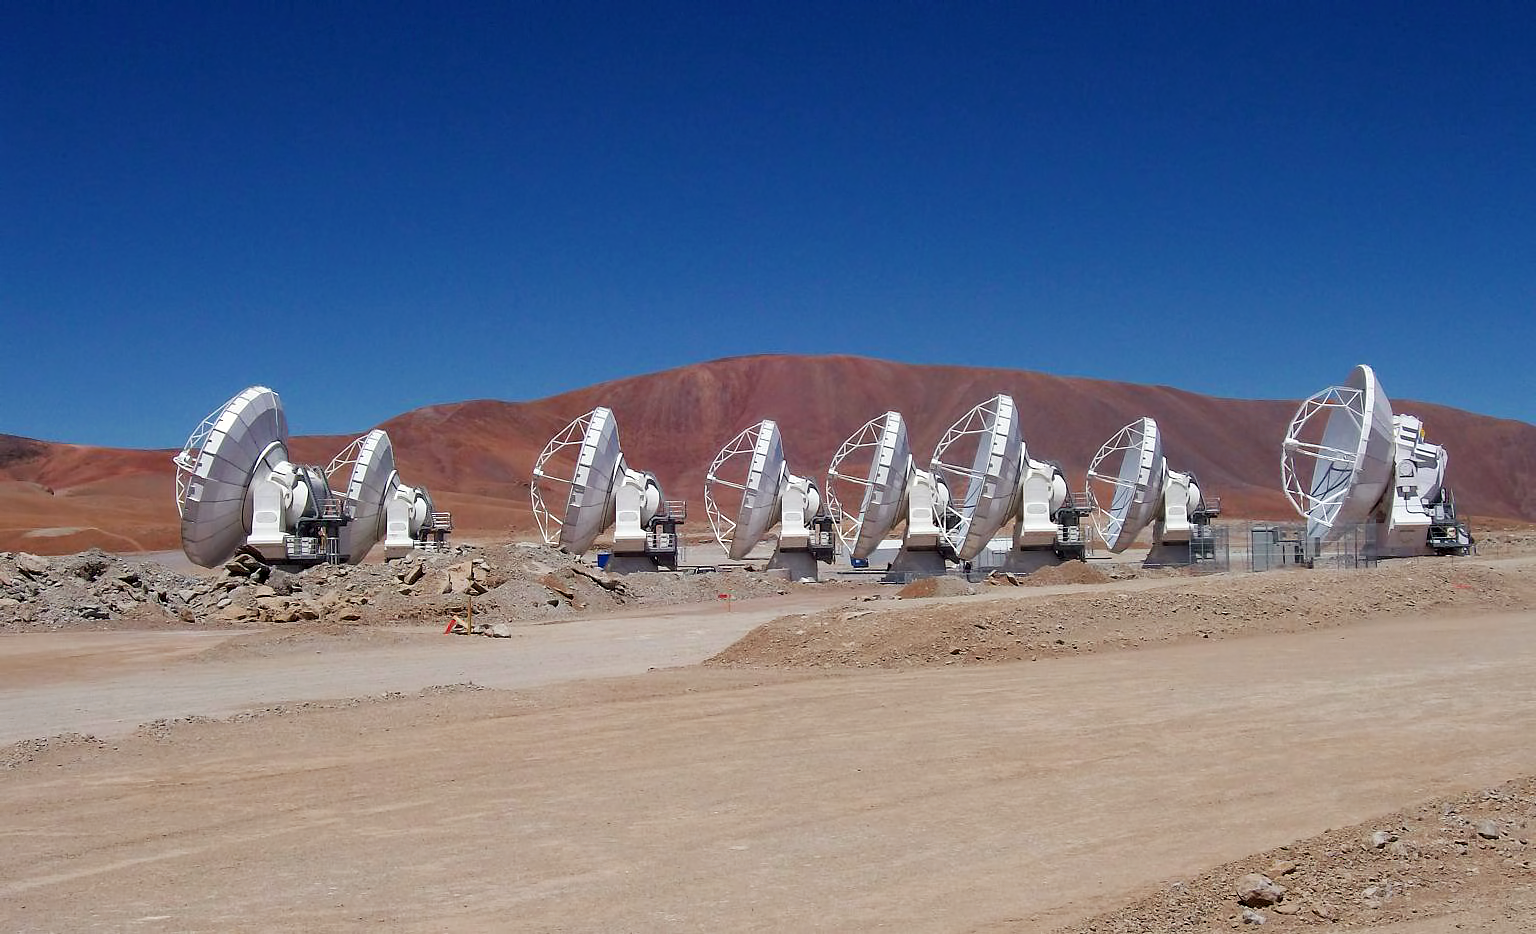

Eight ALMA antennas on Chajnantor

Eight ALMA antennas in operation at the 5000-metre-altitude Array Operations Site on the Chajnantor plateau in the Chilean Andes. This photograph was taken on 28 September 2010.

Credit: ALMA (ESO/NAOJ/NRAO)